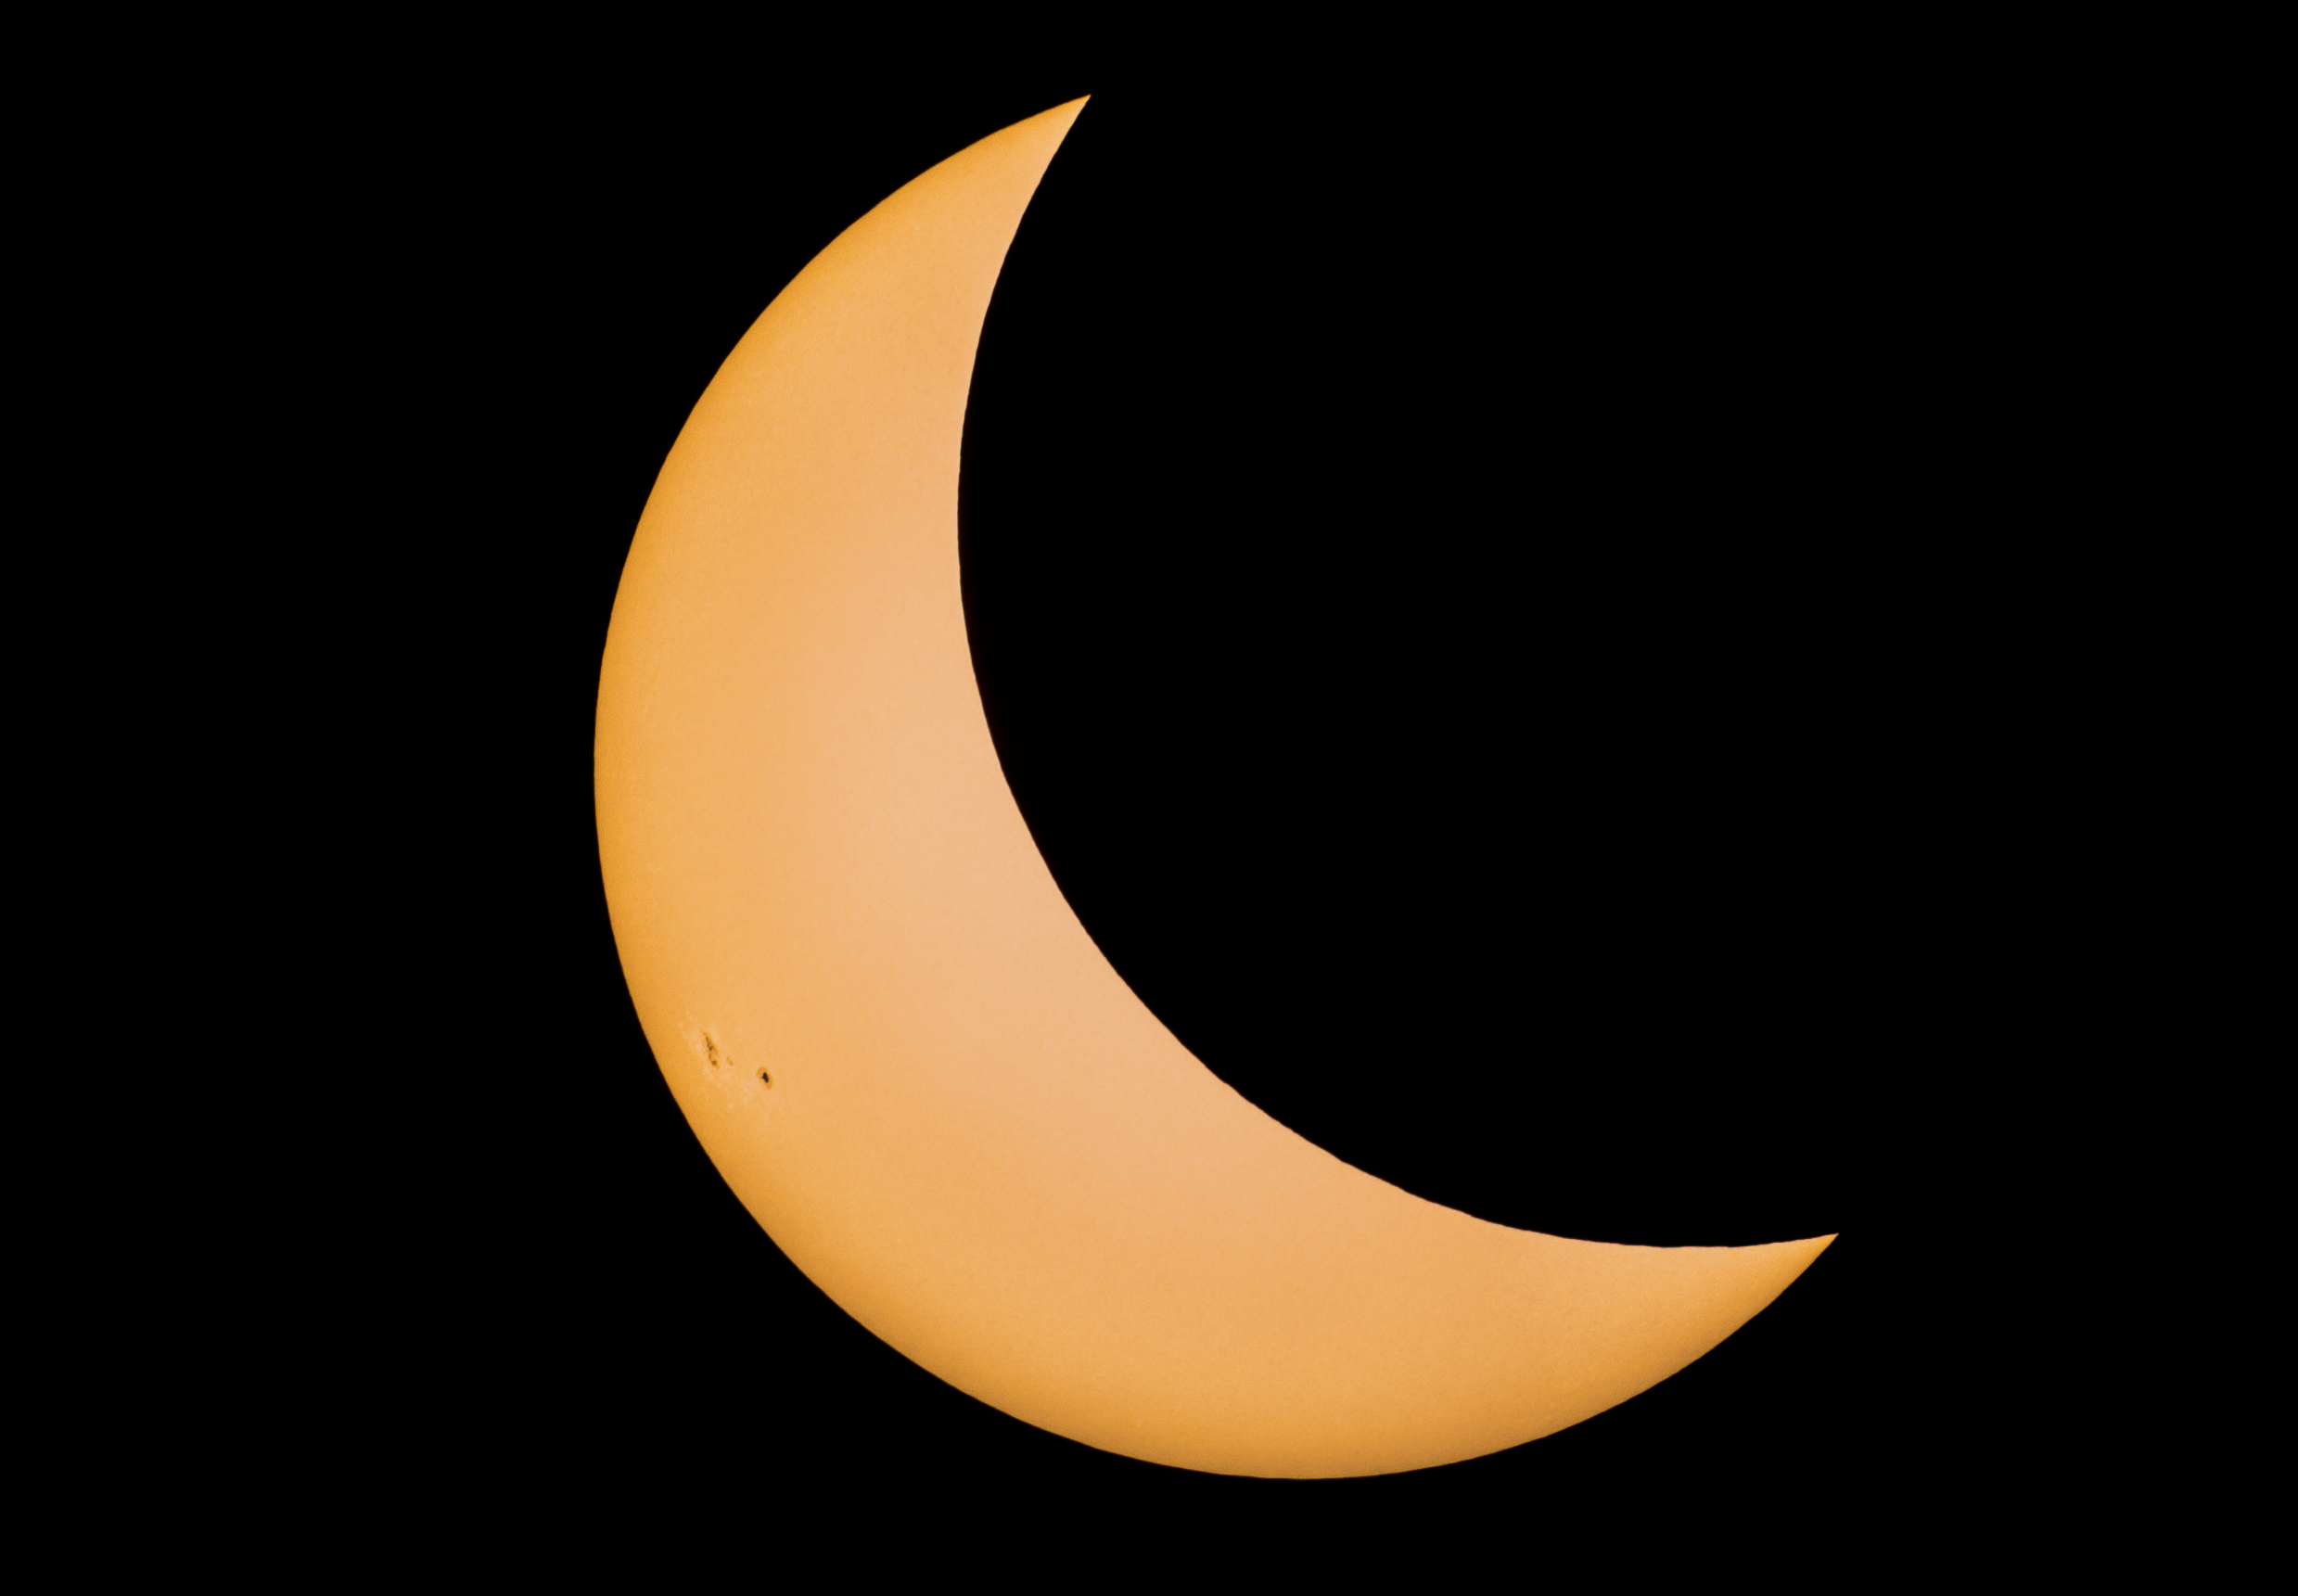

Partial Solar Eclipse Seen From Wyoming in 2017

This image shows an approximately 75% partial solar eclipse as seen from Guernsey, Wyoming on 21 August 2017. Sunspots are visible on the left side of the Sun’s surface.

Credit: NOIRLab/NSF/AURA/P. Horálek